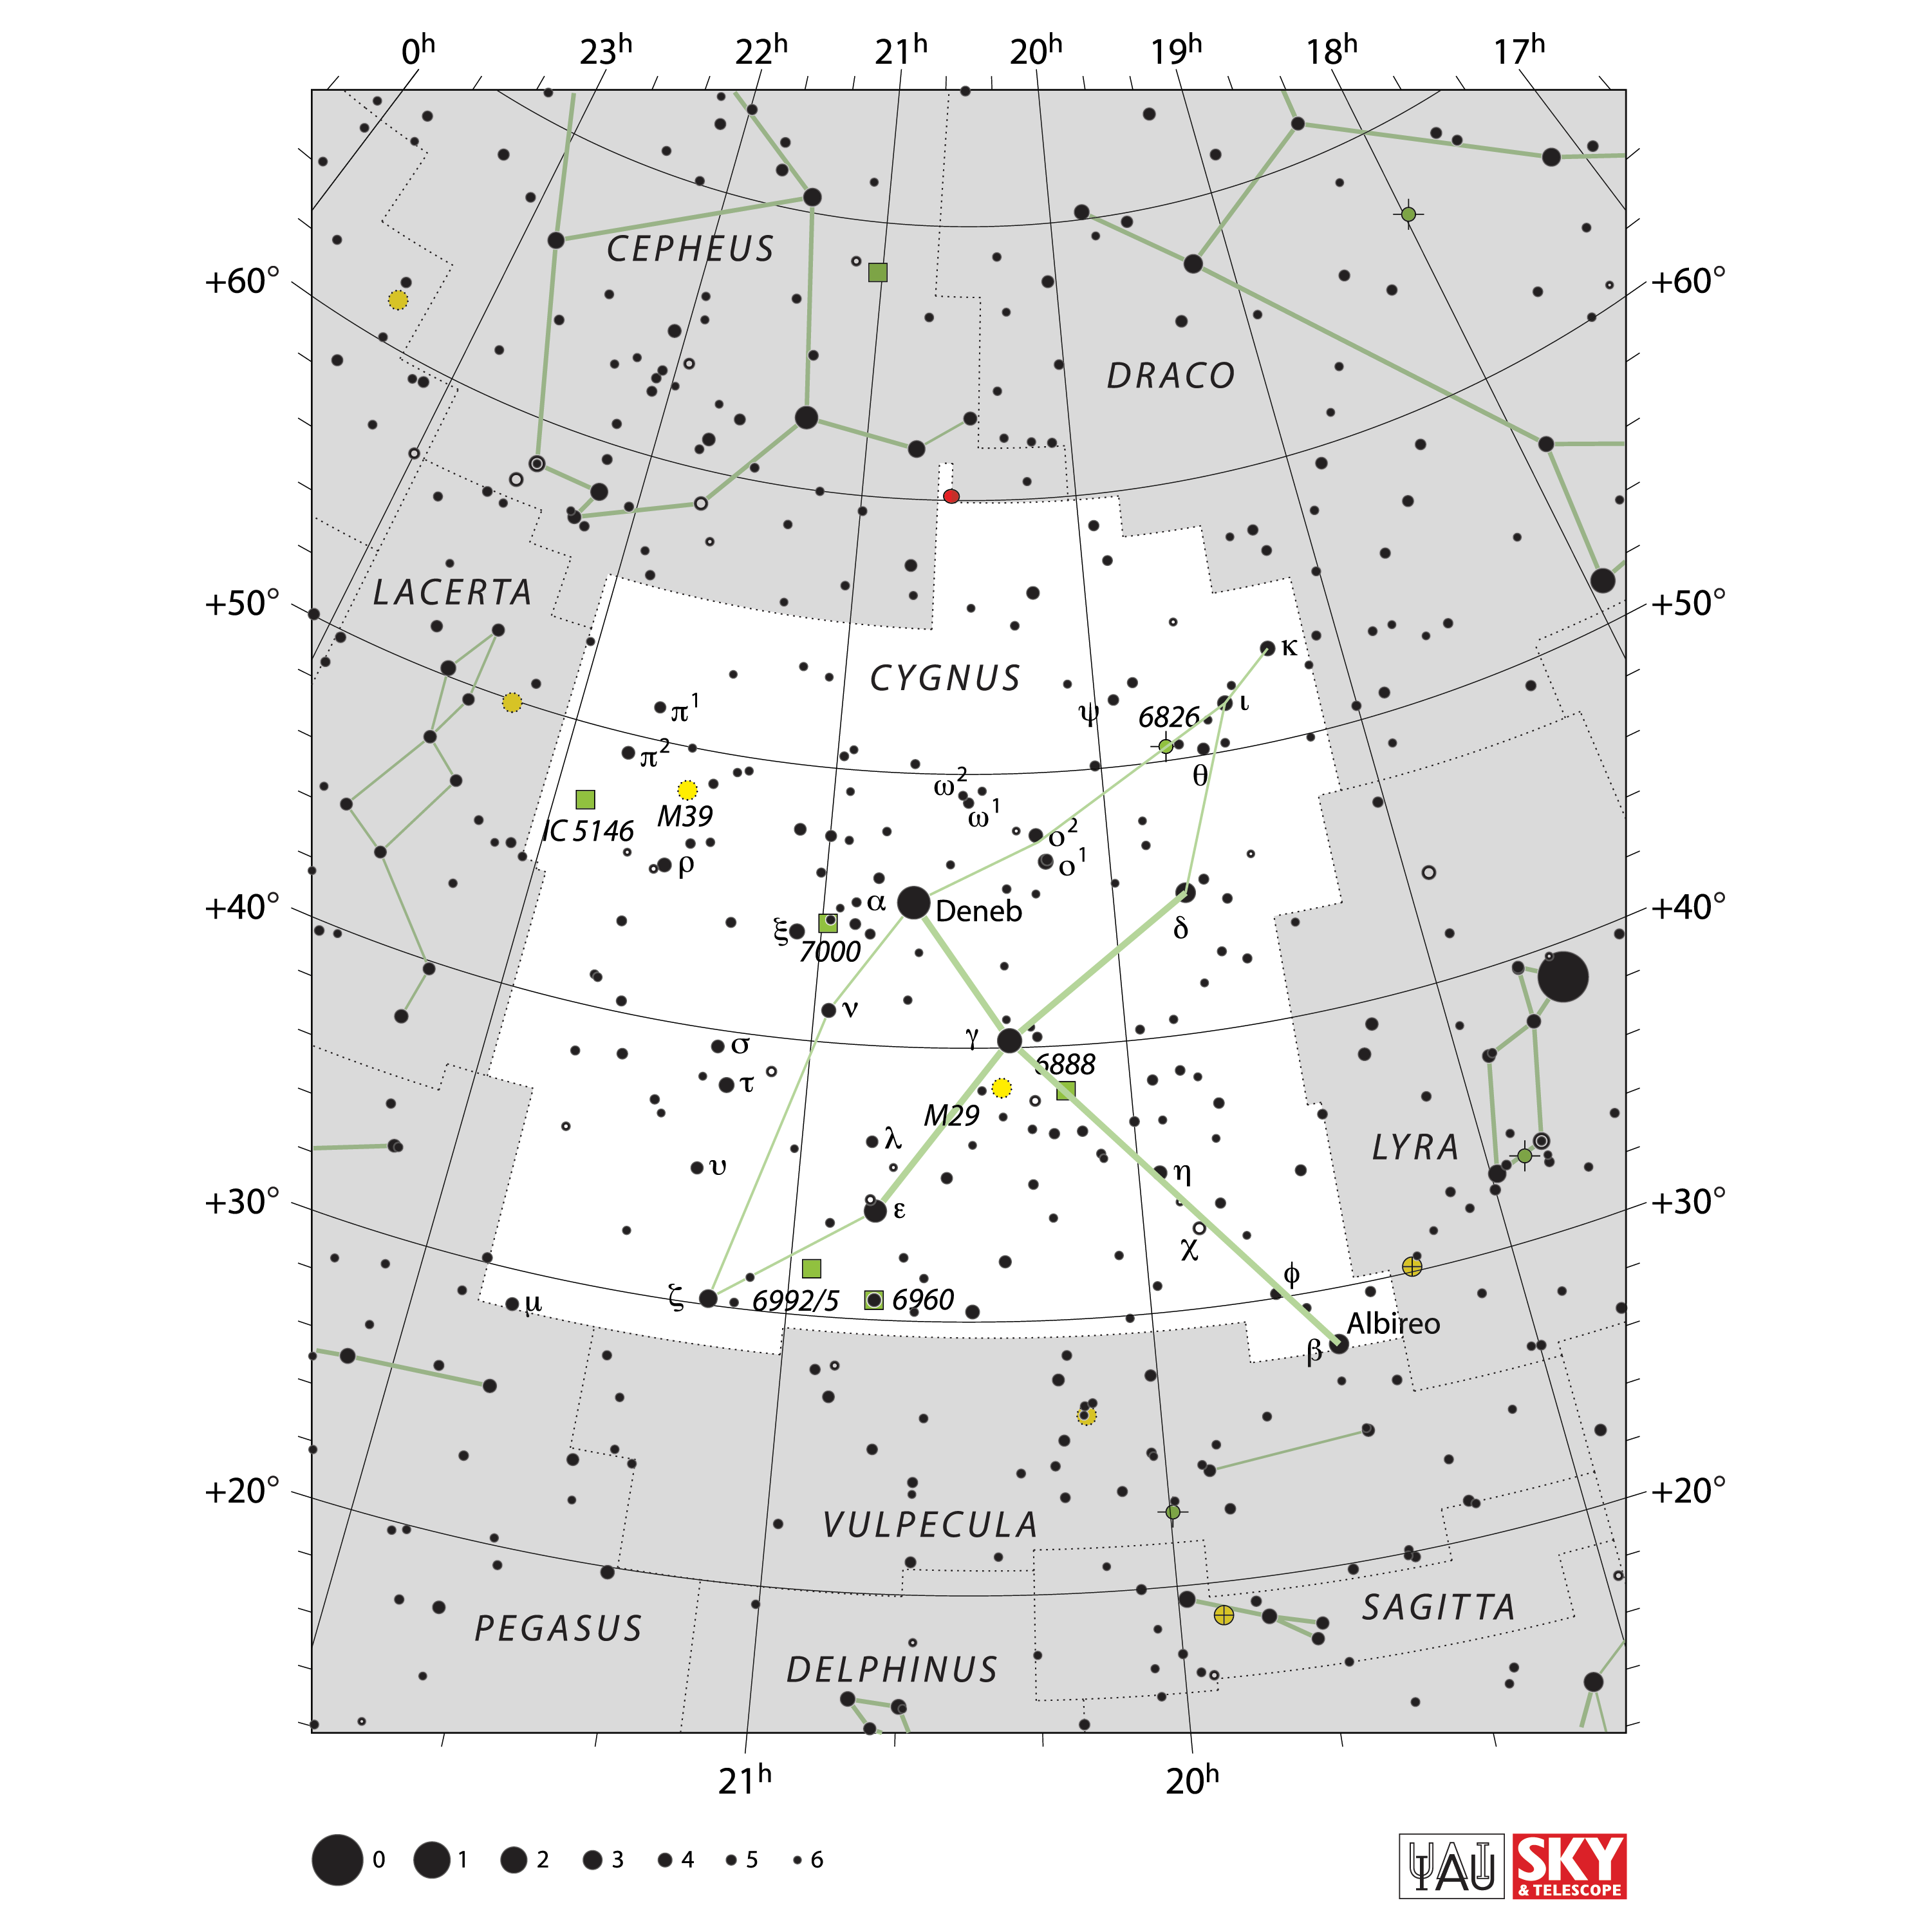

Cygnus

Credit: IAU and Sky & Telescope